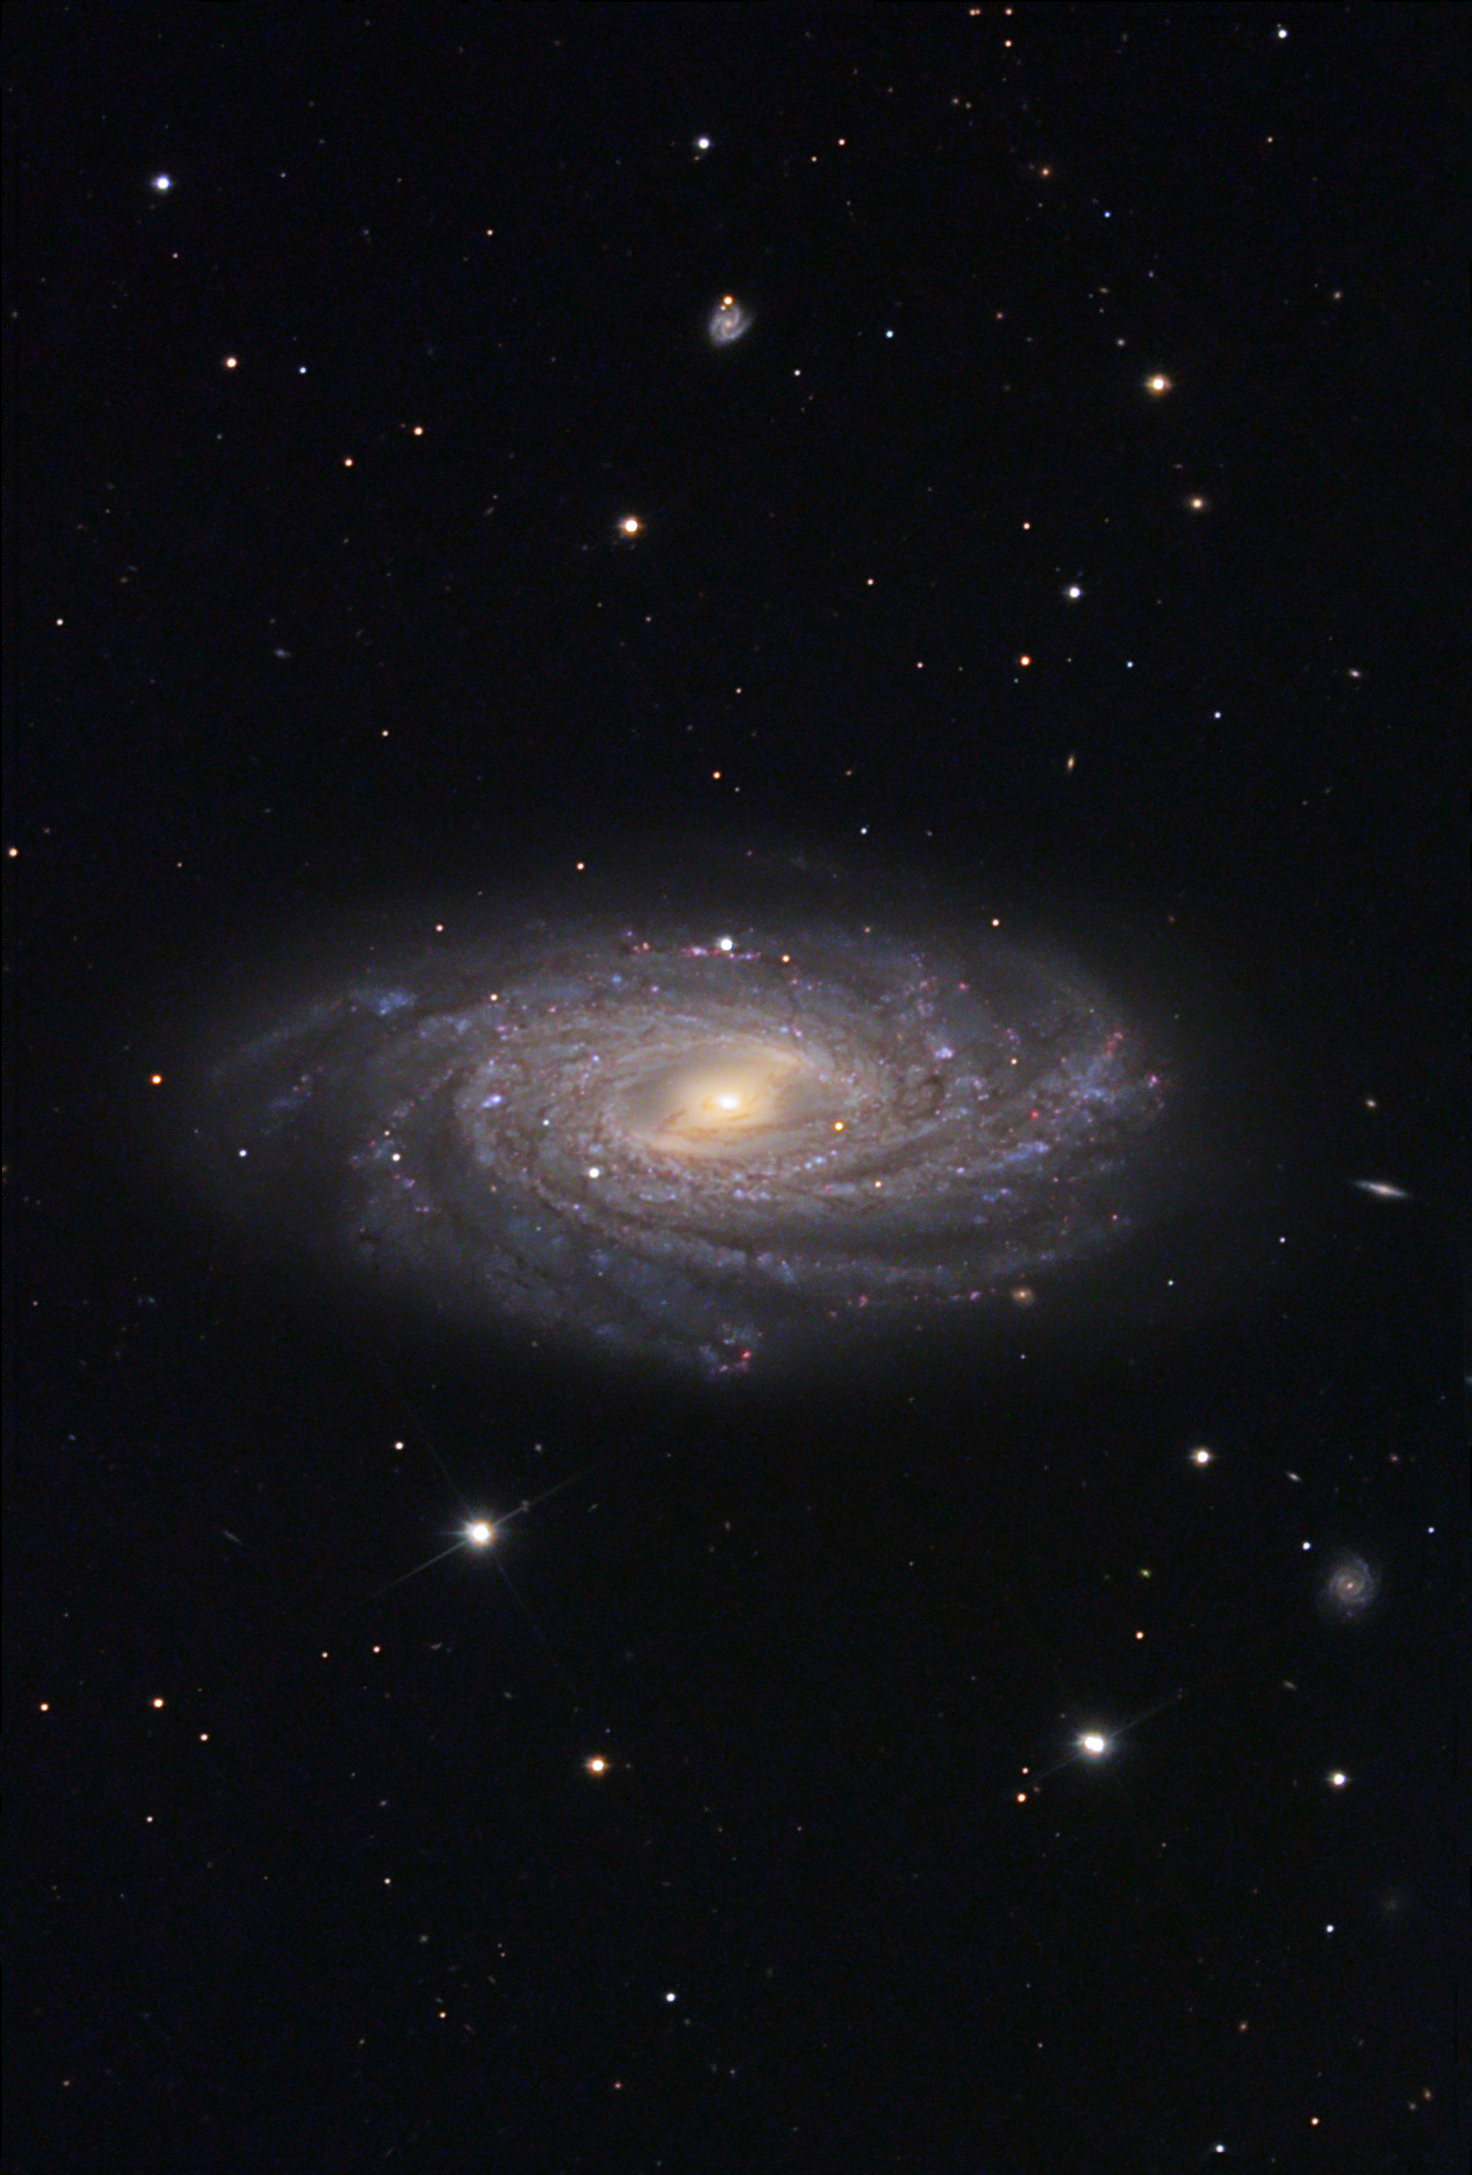

NGC 3953

Like its more well-known neighbor M109, this galaxy is a surprising copy-cat barred spiral galaxy. Slightly more inclined and with tightly wound arms, NGC 3953 is a seemingly more spirited galaxy 46 million light years away. In 2001 astronomers discovered a supernova in this galaxy. Also note the bright background galaxies near the right of the image and the bottom left.

This image was taken as part of Advanced Observing Program (AOP) program at Kitt Peak Visitor Center during 2014.

Credit: KPNO/NOIRLab/NSF/AURA/Tom and Gail Haynes/Adam Block